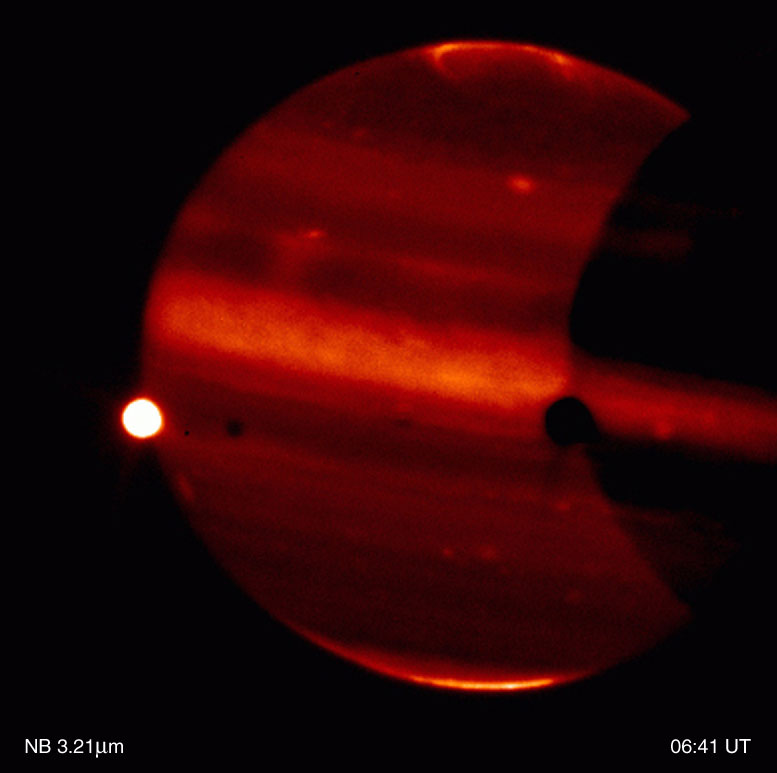

Jupiter and Io

This is a thermal-infrared image of Jupiter, obtained by the ISAAC multi-mode instrument at the 8.2-m VLT ANTU telescope on Paranal on November 14, 2000; the Universal Time (UT) of exposure is indicated. It is part of a series of images showing the dramatically different appearance of Jupiter''s disk and the aurorae when viewed through different thermal-IR imaging filters. Note also the motion of thahhh e moon Io (left). The contrast has been enhanced to better show the faint details in the aurorae.

Technical information: This image is based on on-target exposures lasting a total of 30 sec (L-band), 44 sec (4.07 µm), 58 sec (3.28 µm) and 58 sec (3.21 µm), respectively. The real observing time is twice as much, with half of the time spent in the off-target chop position. The fields shown measure 72 x 72 arcsec 2 ; 1 pixel = 0.07 arcsec. North is up and East is left.

Credit: ESO